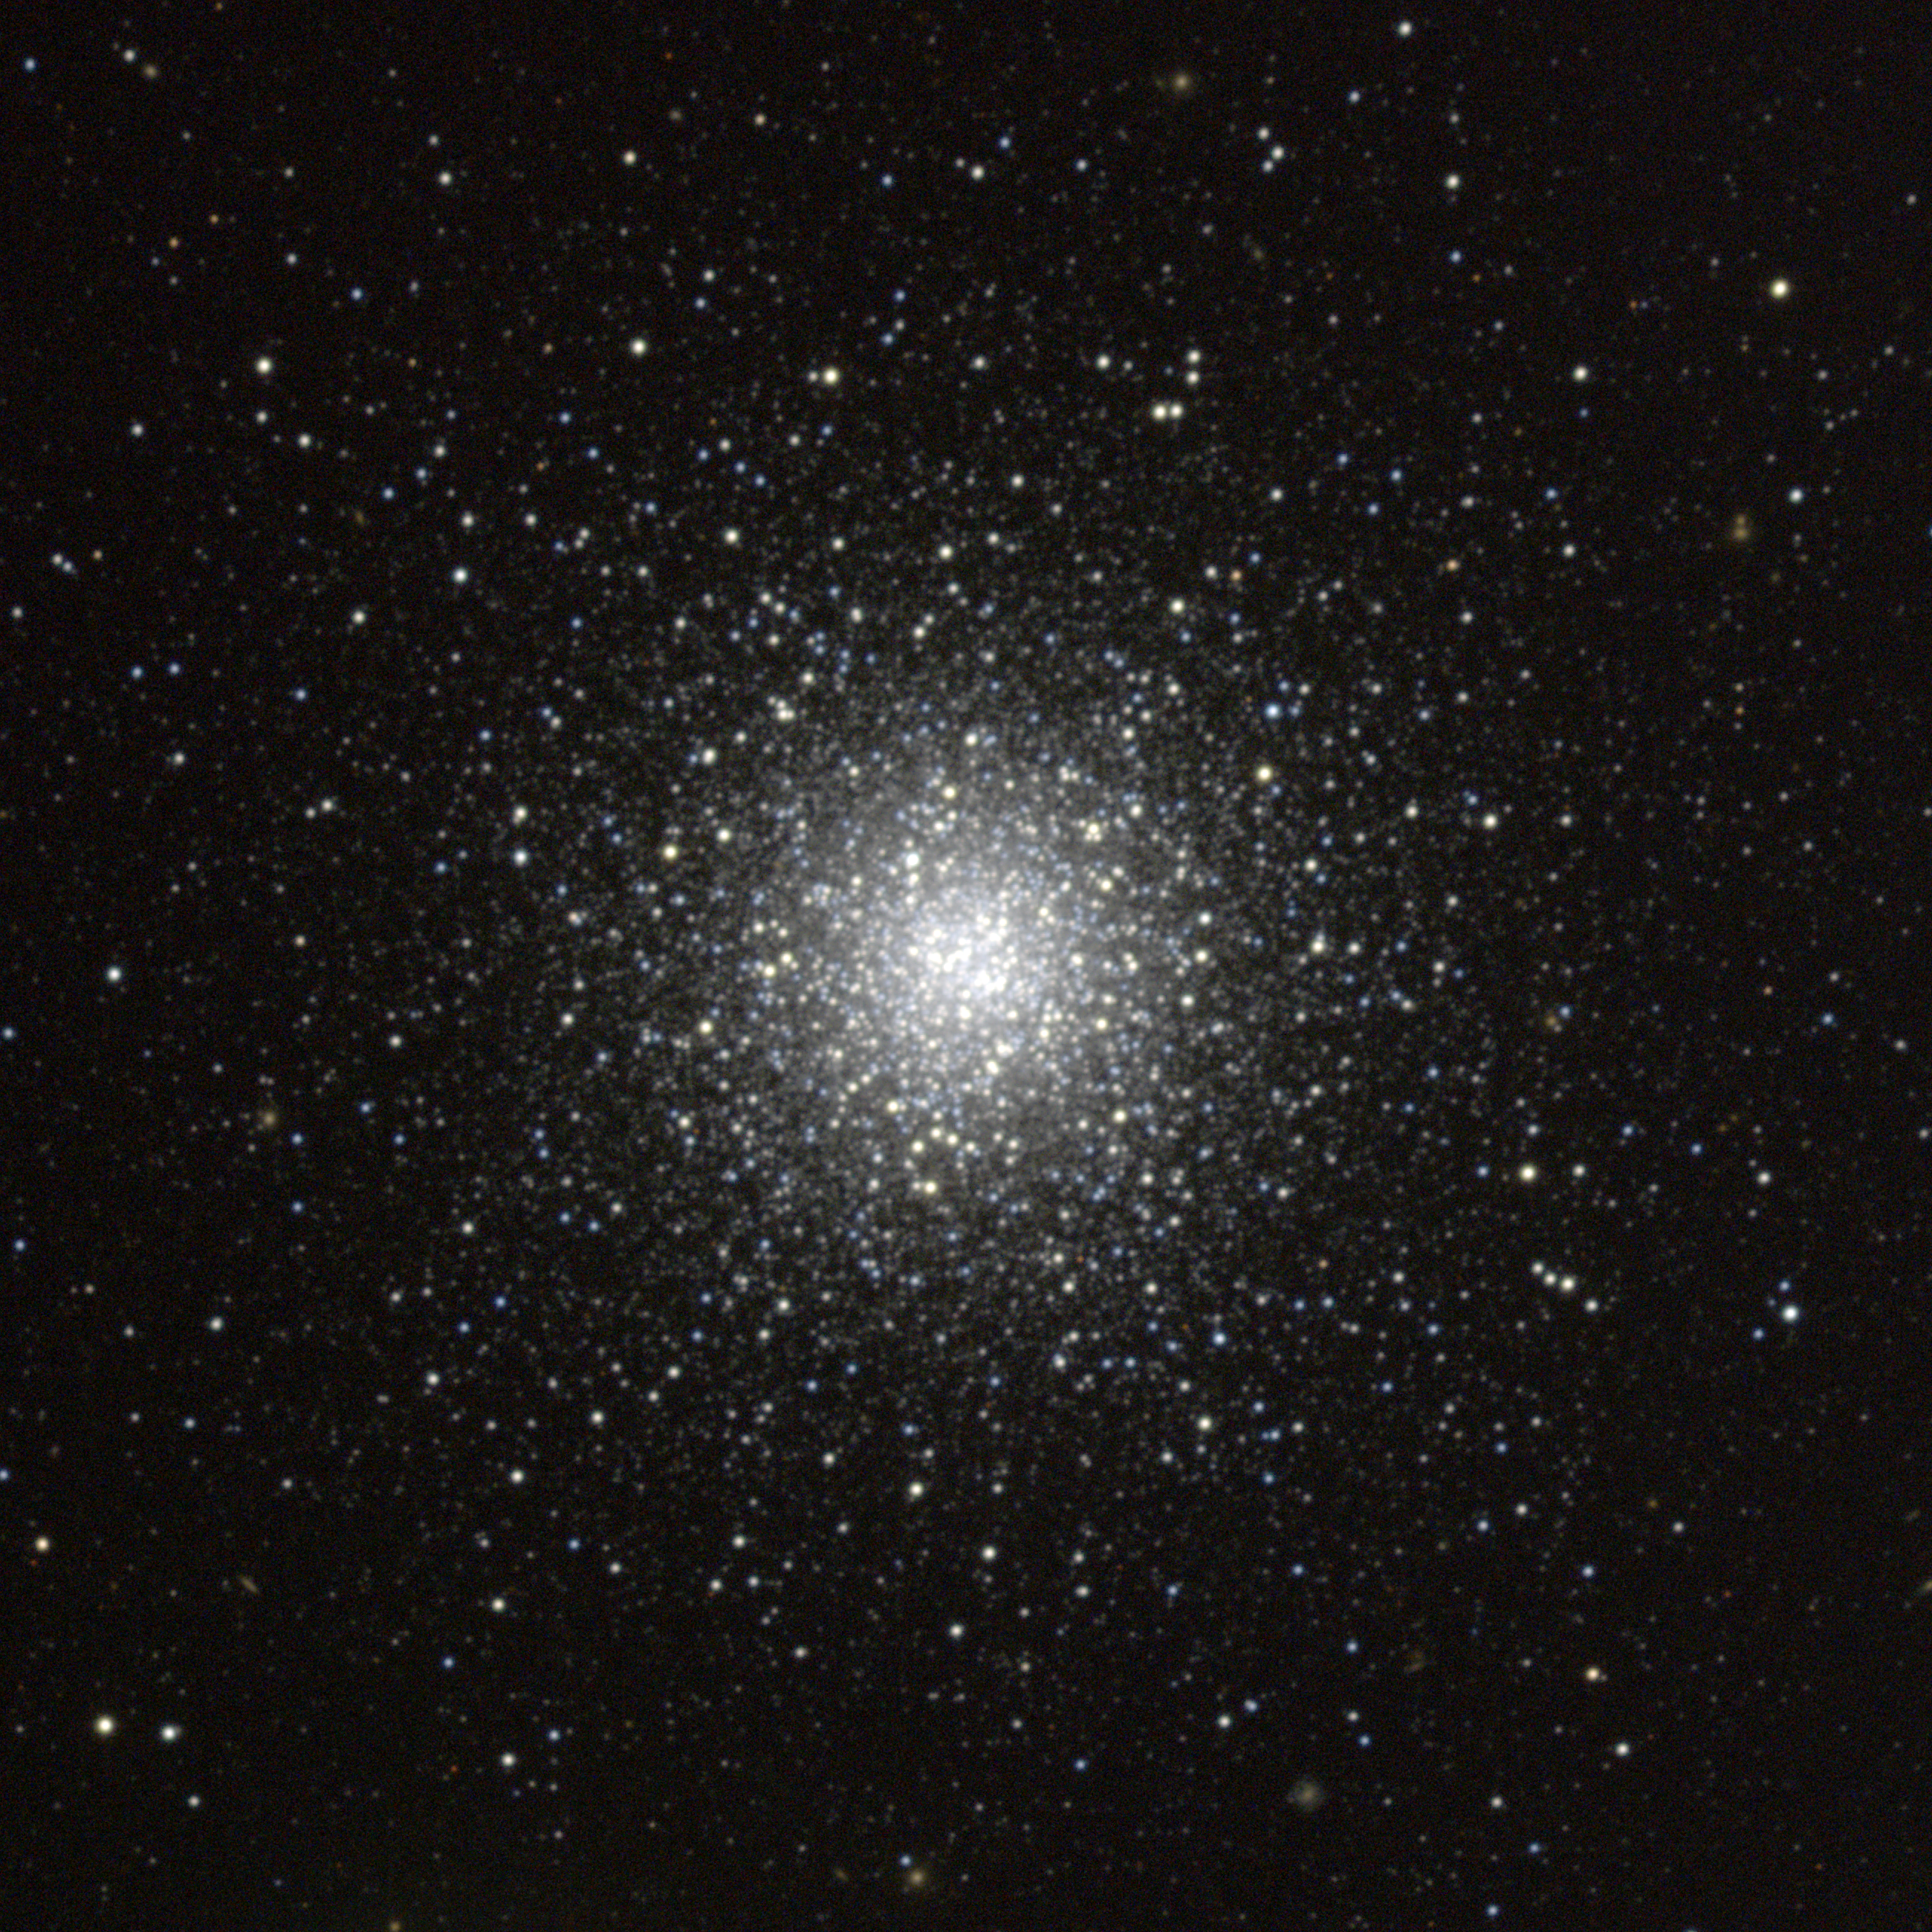

M53, NGC 5024

M53 is a globular cluster in the constellation Coma Berenices. It is an outlying globular, being about 60000 light-years distant both from us and from the Galactic Center. This composite was created from images taken in July 1997 at the KPNO 0.9-meter telescope, during the Research Experiences for Undergraduates (REU) program operated at the Kitt Peak National Observatory and supported by the National Science Foundation, and again in May 1998. Image size 14.7 arc minutes.

Credit: REU Program/NOIRLab/NSF/AURA